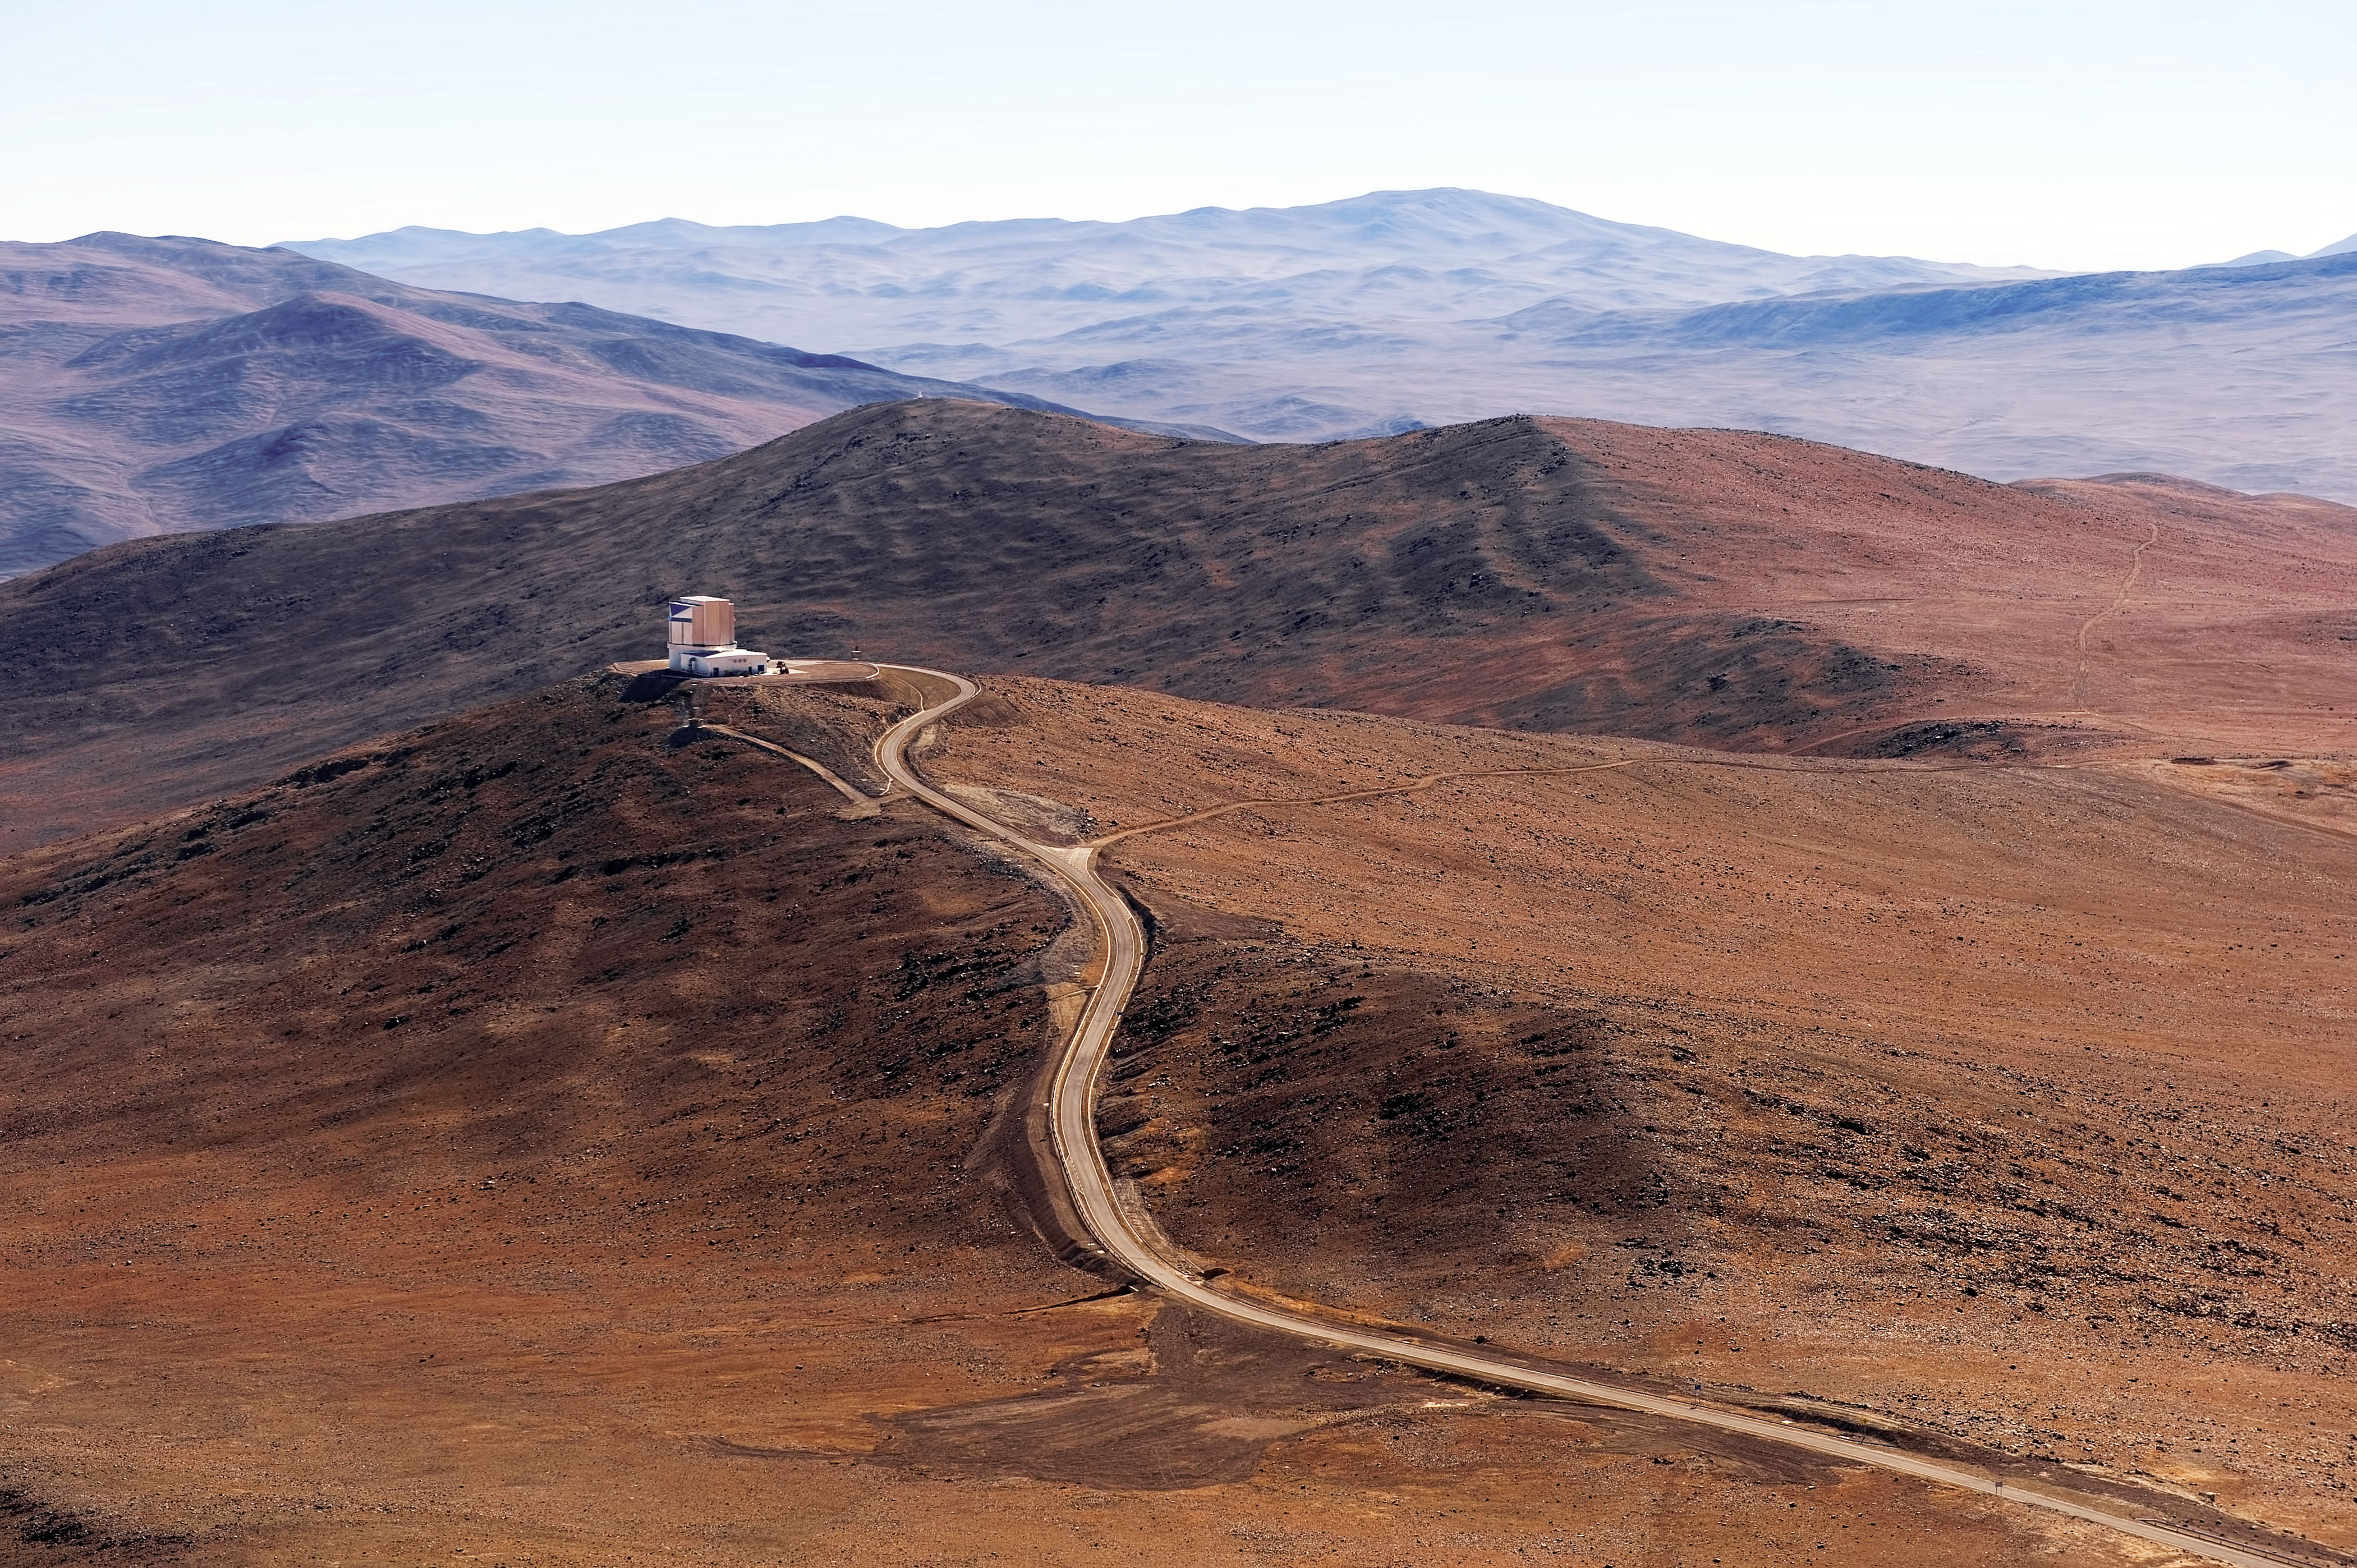

The desert around VISTA

This view of the reddish, Mars-like landscape of the Atacama Desert around the Visible and Infrared Survey Telescope for Astronomy (VISTA), was taken from the neighbouring Cerro Paranal, home of ESO's Very Large Telescope (VLT). VISTA started operations at the end of 2009 and the latest telescope to be added to ESO´s Paranal Observatory, located some 120 km south from Antofagasta, in the II Region of Chile. VISTA is the largest telescope in the world dedicated to surveying the sky and works at near-infrared wavelengths.

Credit: ESO/José Francisco Salgado (josefrancisco.org)